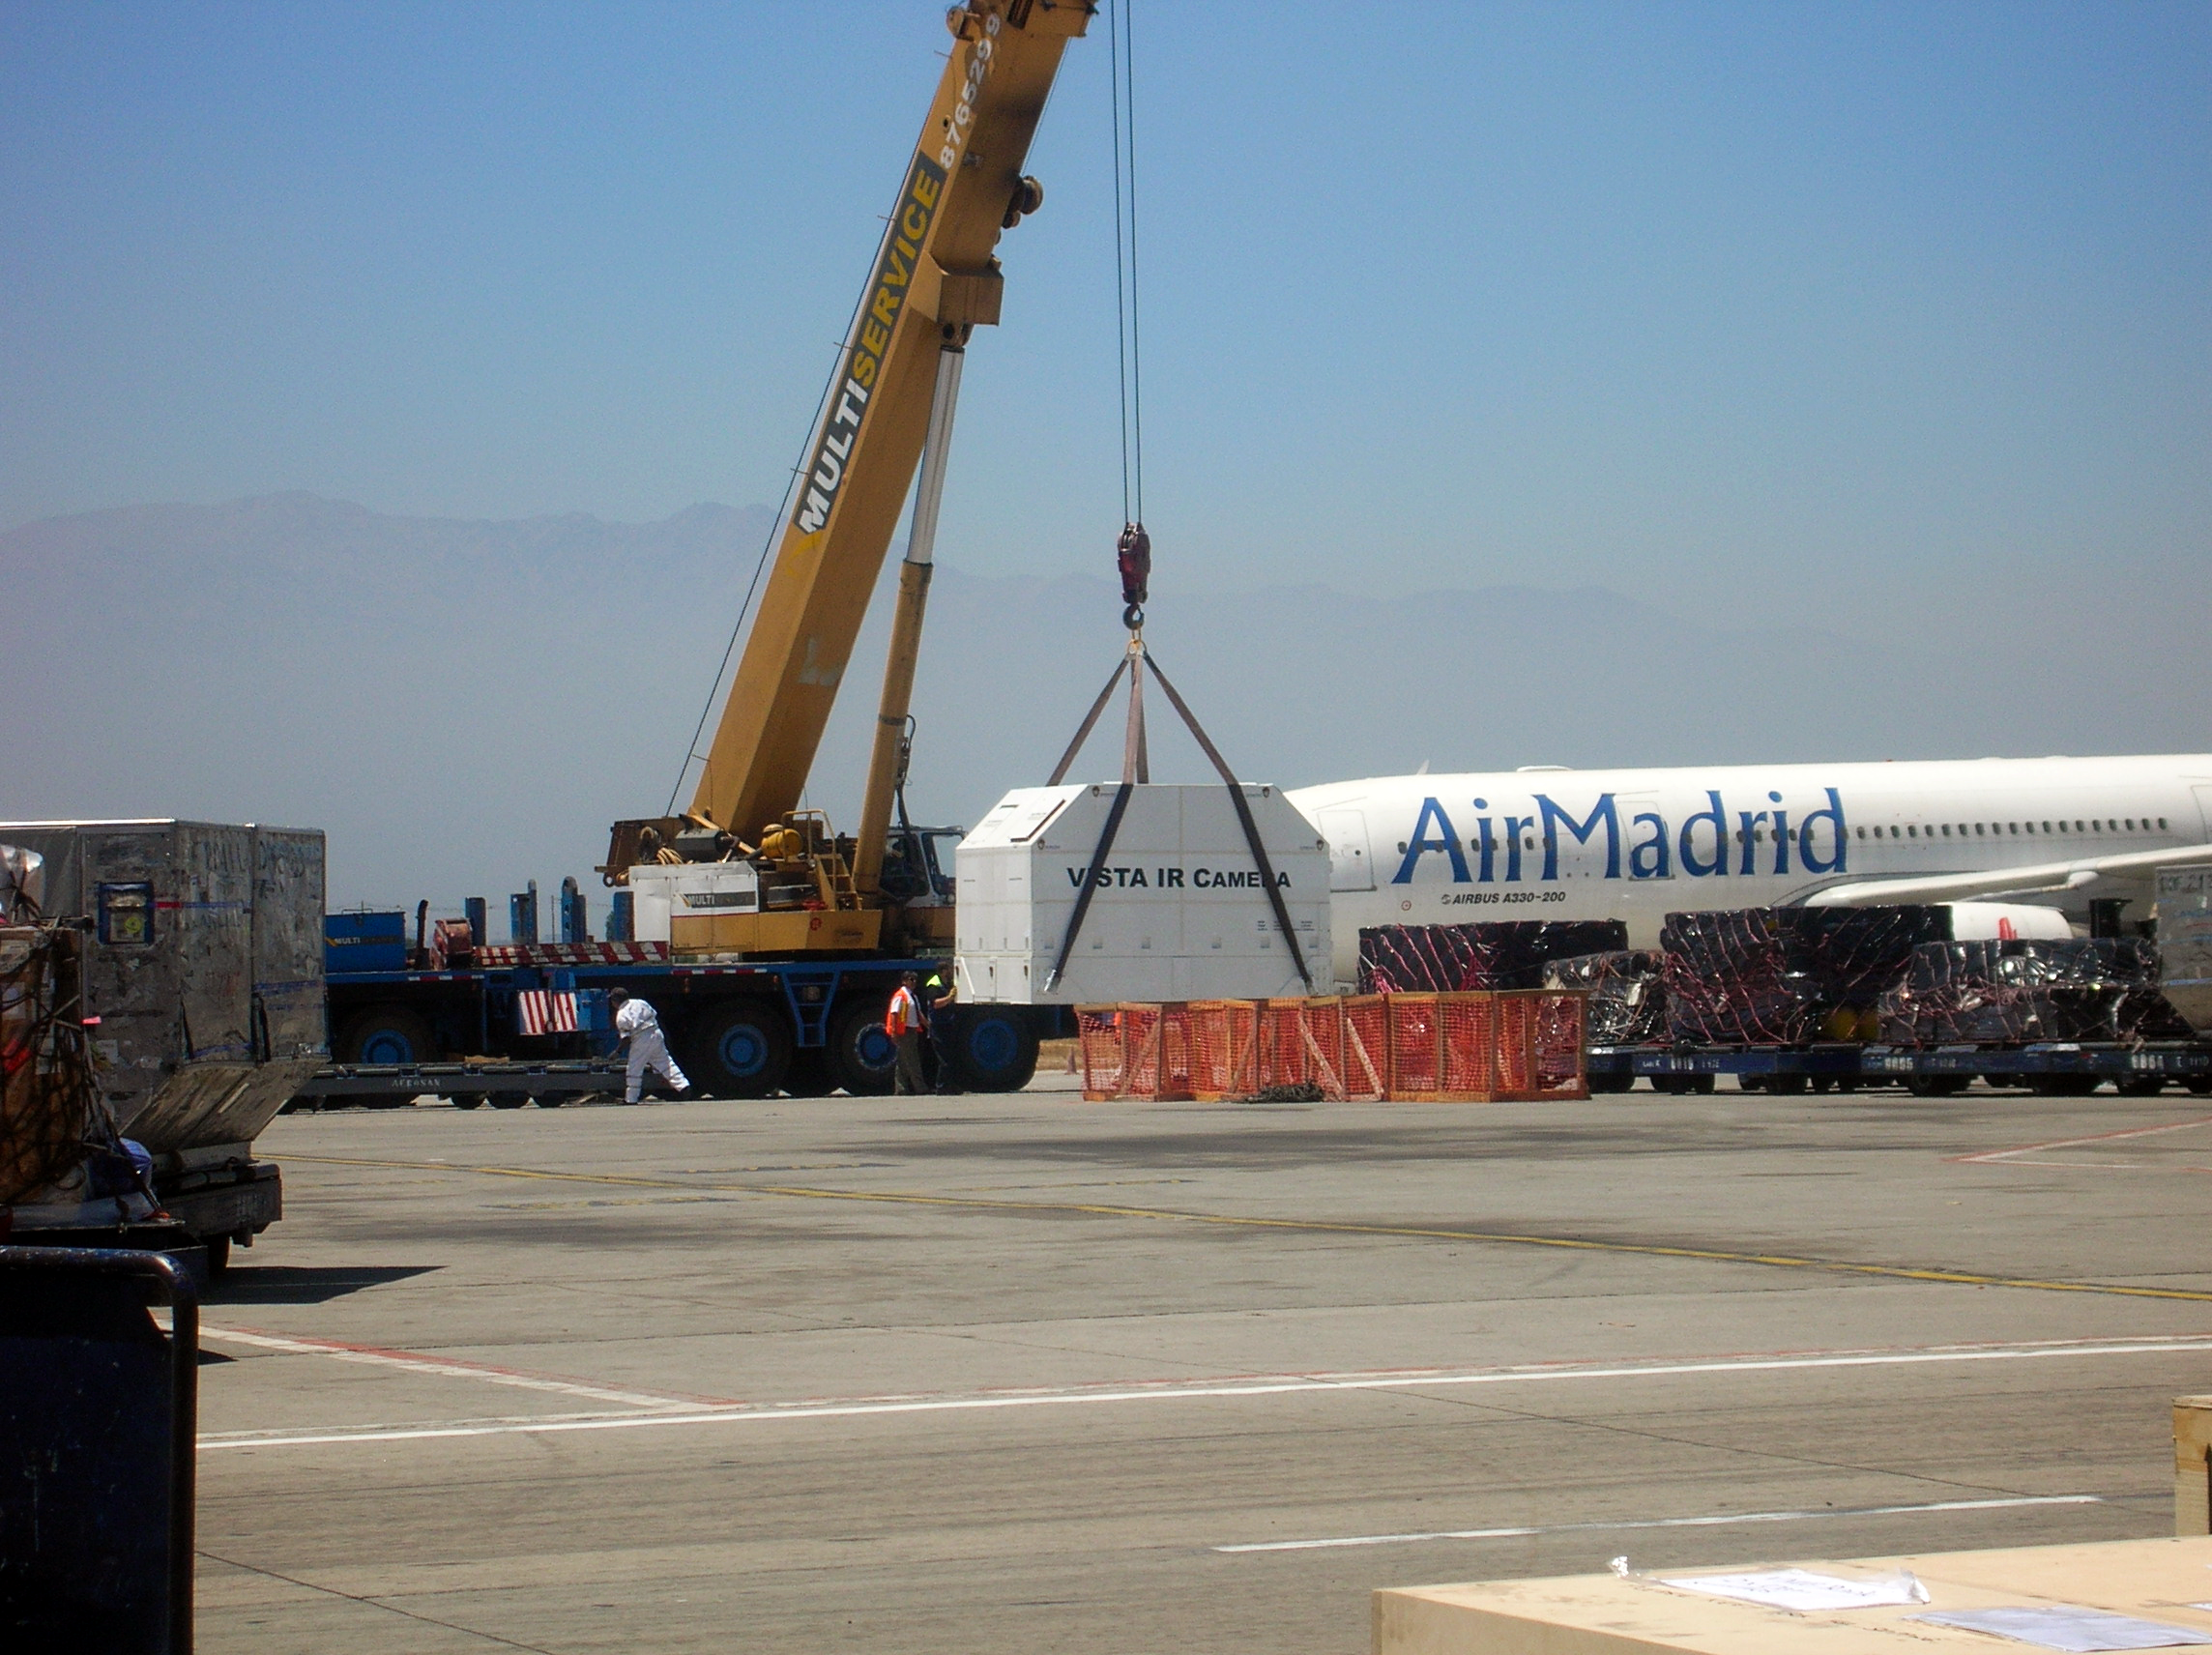

Arrival of the VISTA infrared camera

The VISTA infrared camera — the largest of its kind ever made — arrives in Chile.

Credit: VISTA/ESO